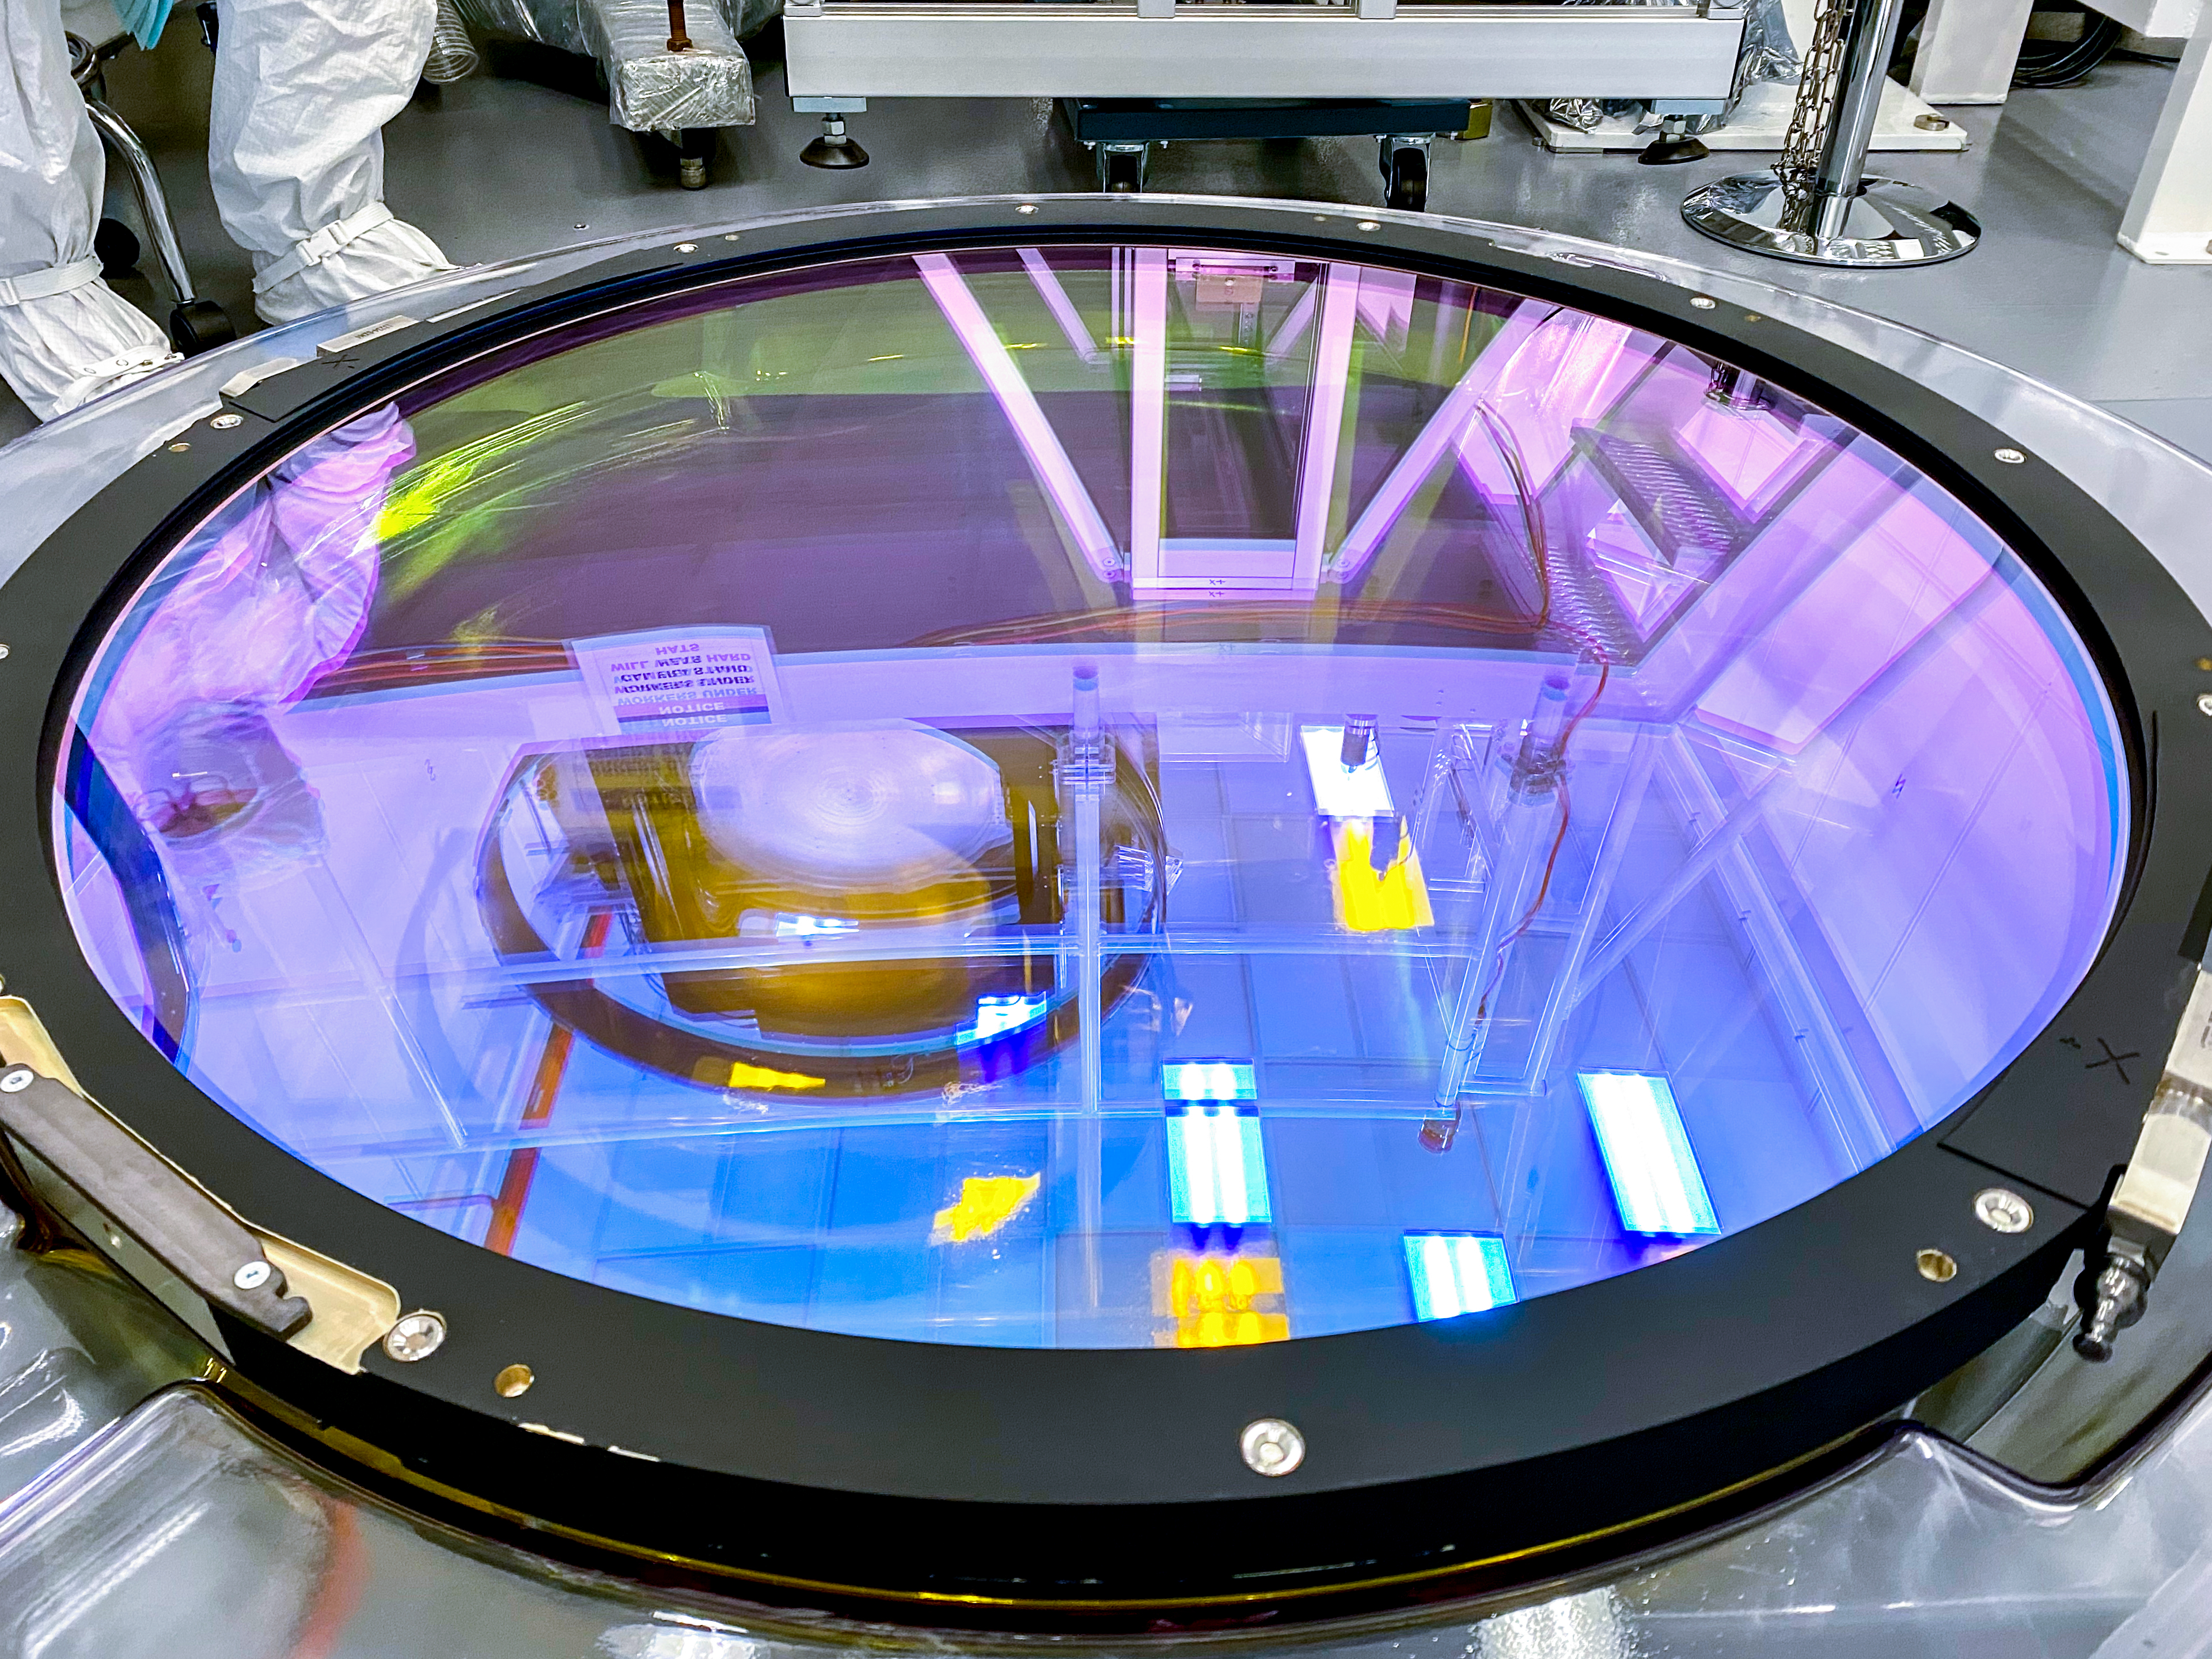

LSST r-band Filter

The first completed filter for the Rubin Observatory LSST Camera has arrived at SLAC National Accelerator Laboratory.The r-band filter was delivered to SLAC on March 12th, marking an exciting milestone for the LSST Camera team.

Credit: Travis Lange/SLAC National Accelerator Laboratory